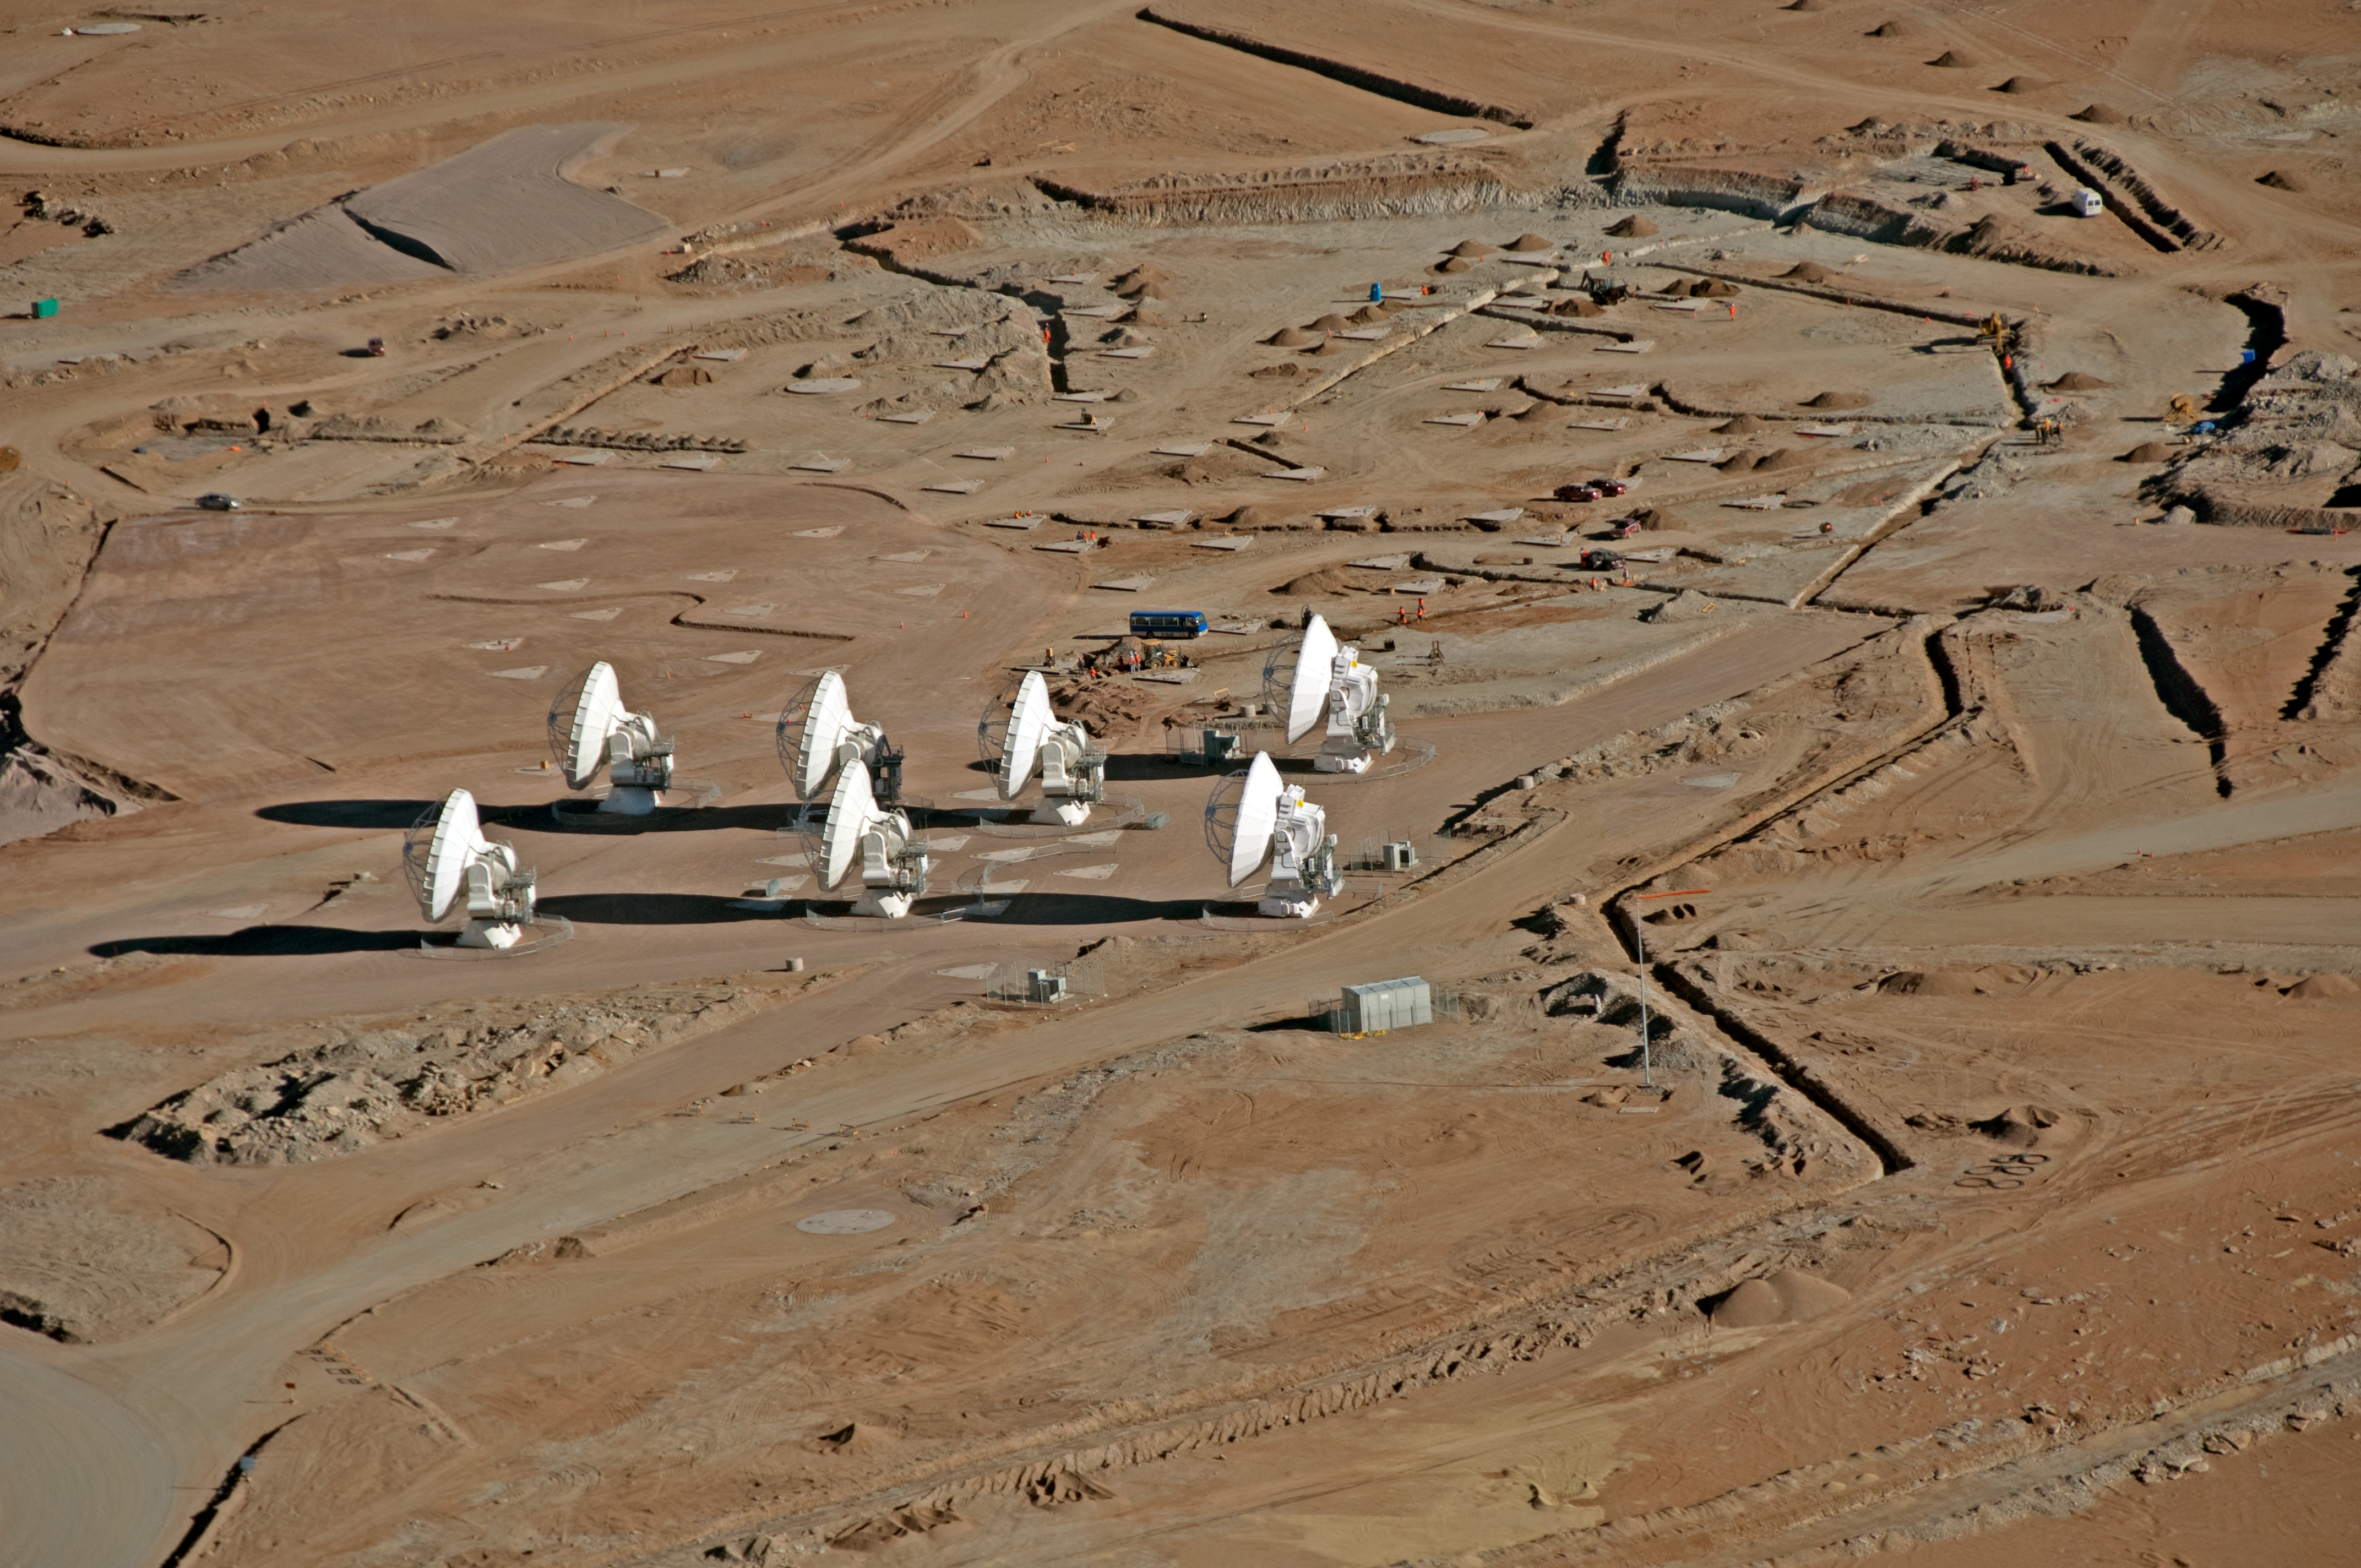

ALMA is taking shape at the AOS

Aerial view of the Chajnantor plateau, taken looking towards the southwest. Here, at 5000 metres altitude, the ALMA telescope is currently under construction at the Array Operations Site (AOS). A total of 199 concrete pads and a network of roads will allow the 66 antennas to be positioned across an area 16 km in diameter. In this picture, taken on 24 March 2011, seven antennas can be seen in a central cluster at the AOS.

Credit: ALMA (ESO/NAOJ/NRAO), W. Garnier (ALMA). Acknowledgment: General Dynamics C4 Systems